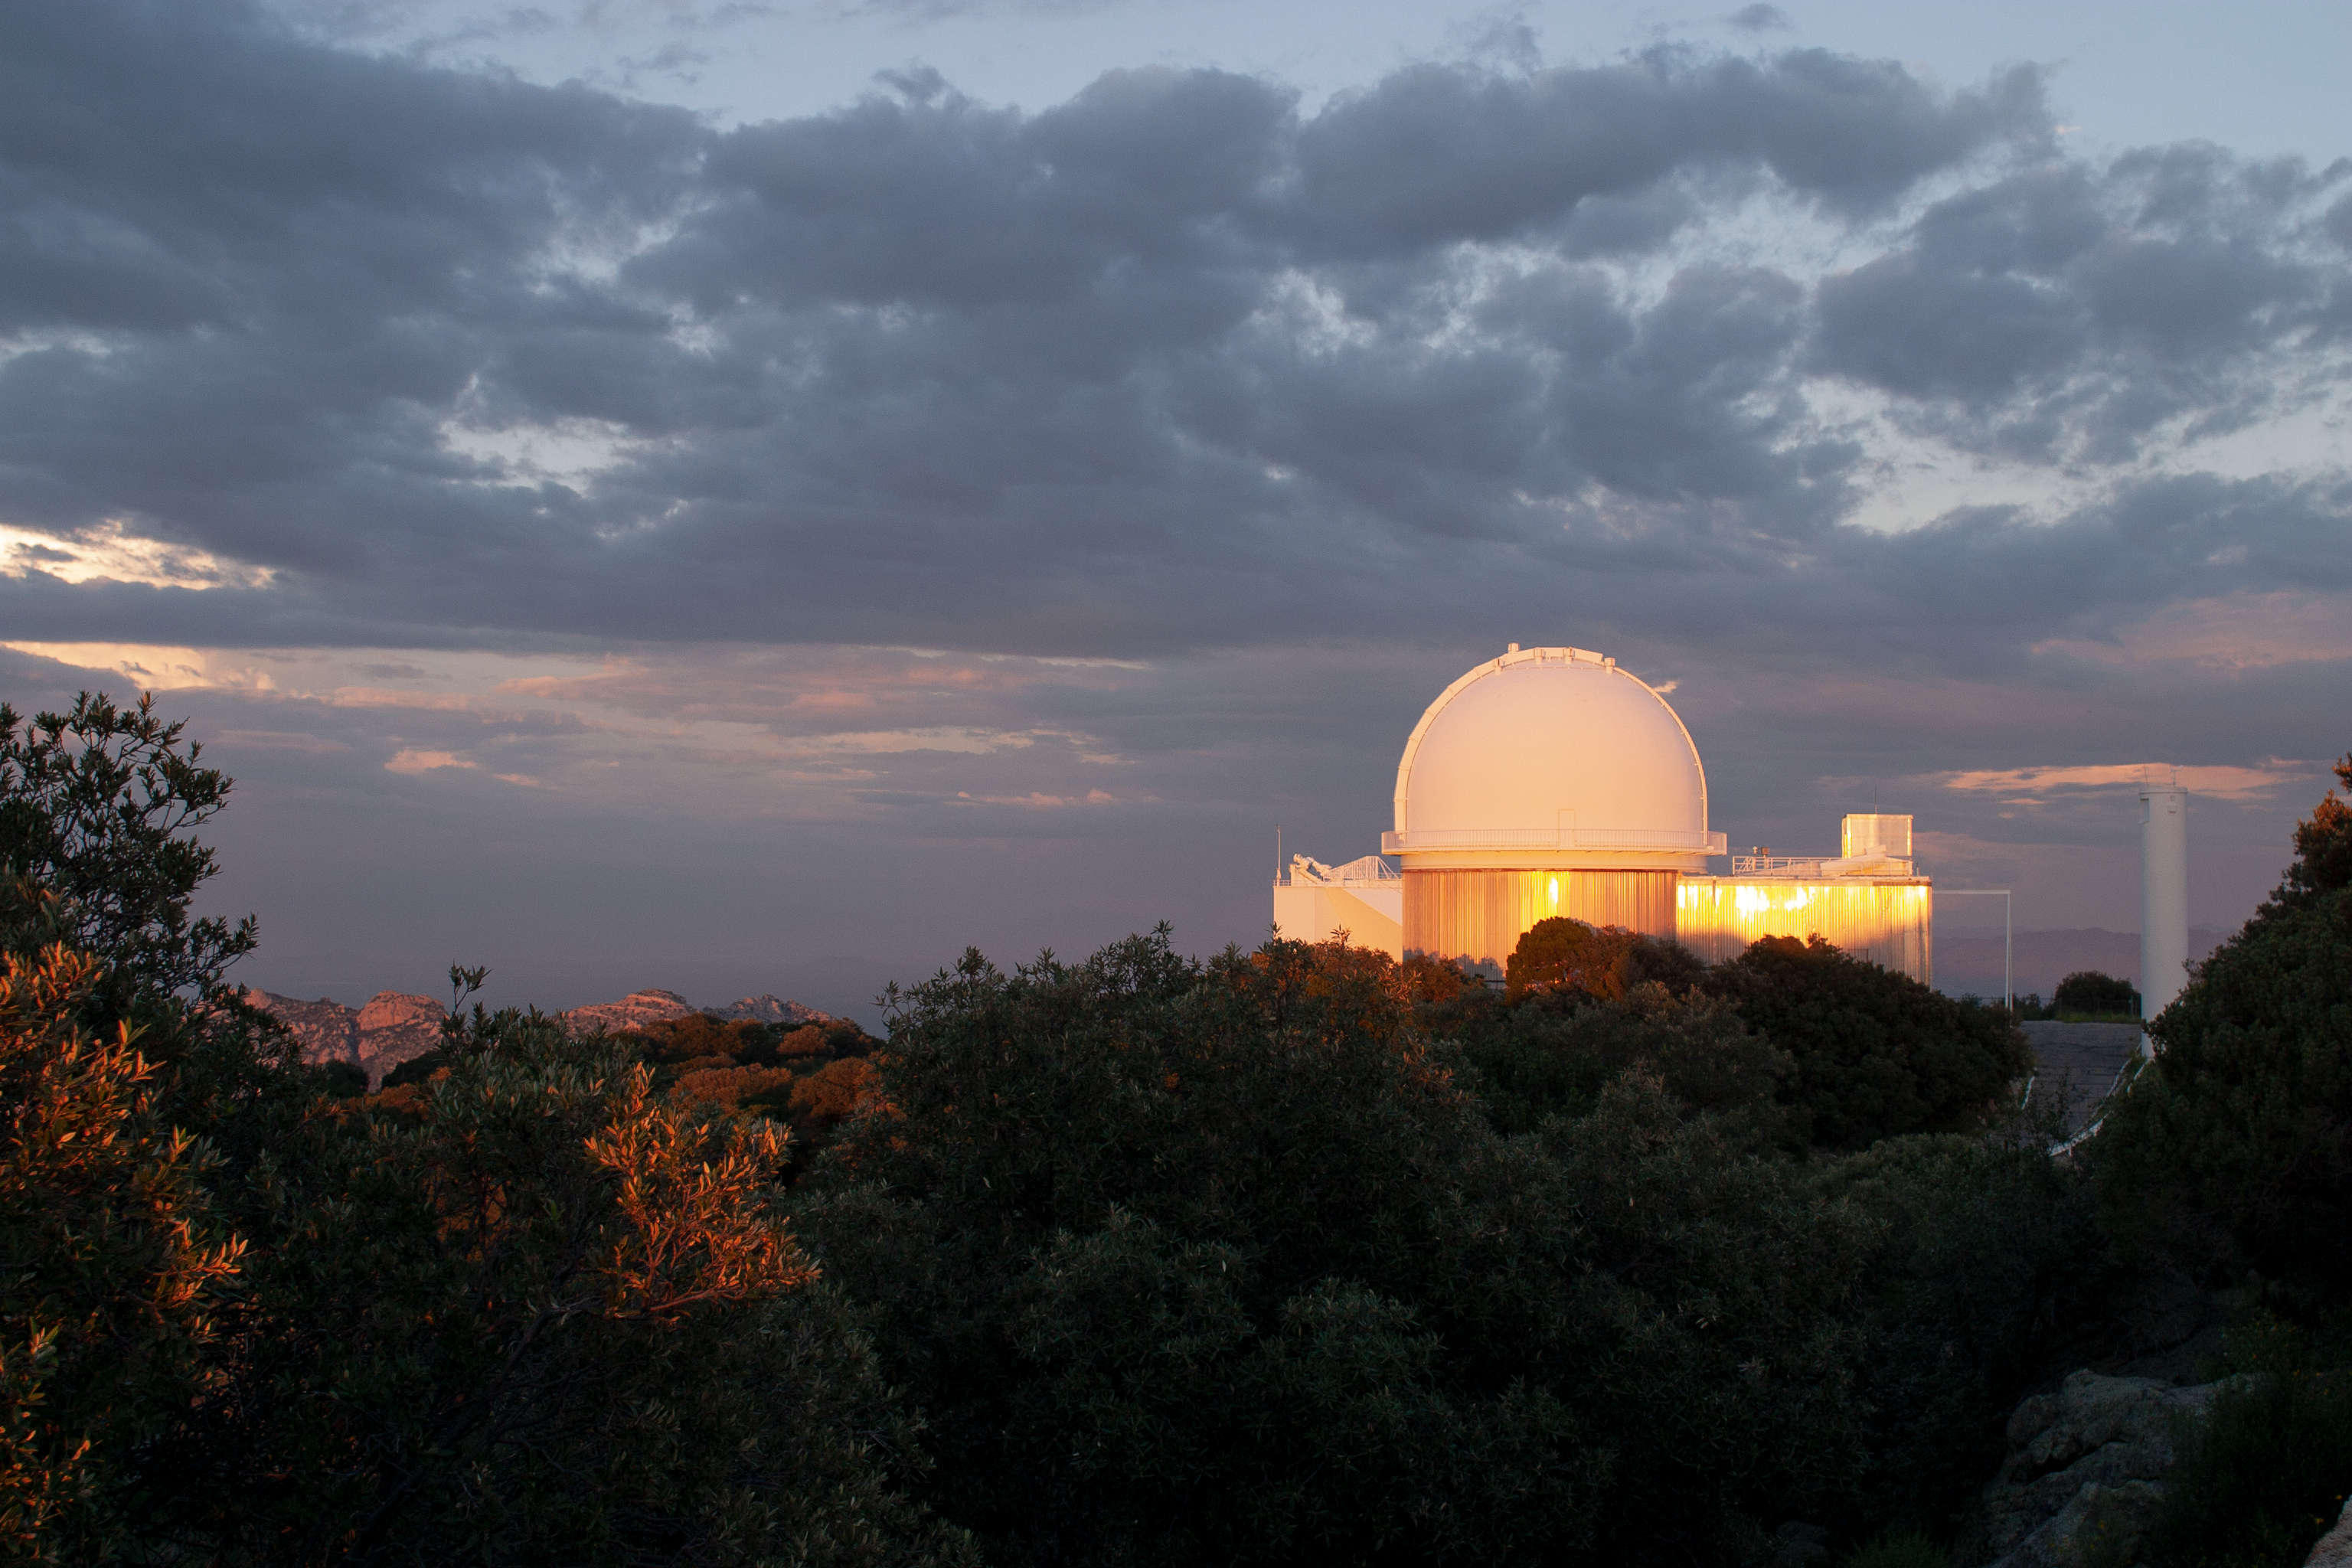

KPNO 2.1-meter Telescope at sunset

Sunset at the KPNO 2.1-meter Telescope at Kitt Peak National Observatory, AZ.

Credit: KPNO/NOIRLab/NSF/AURA/P. Marenfeld